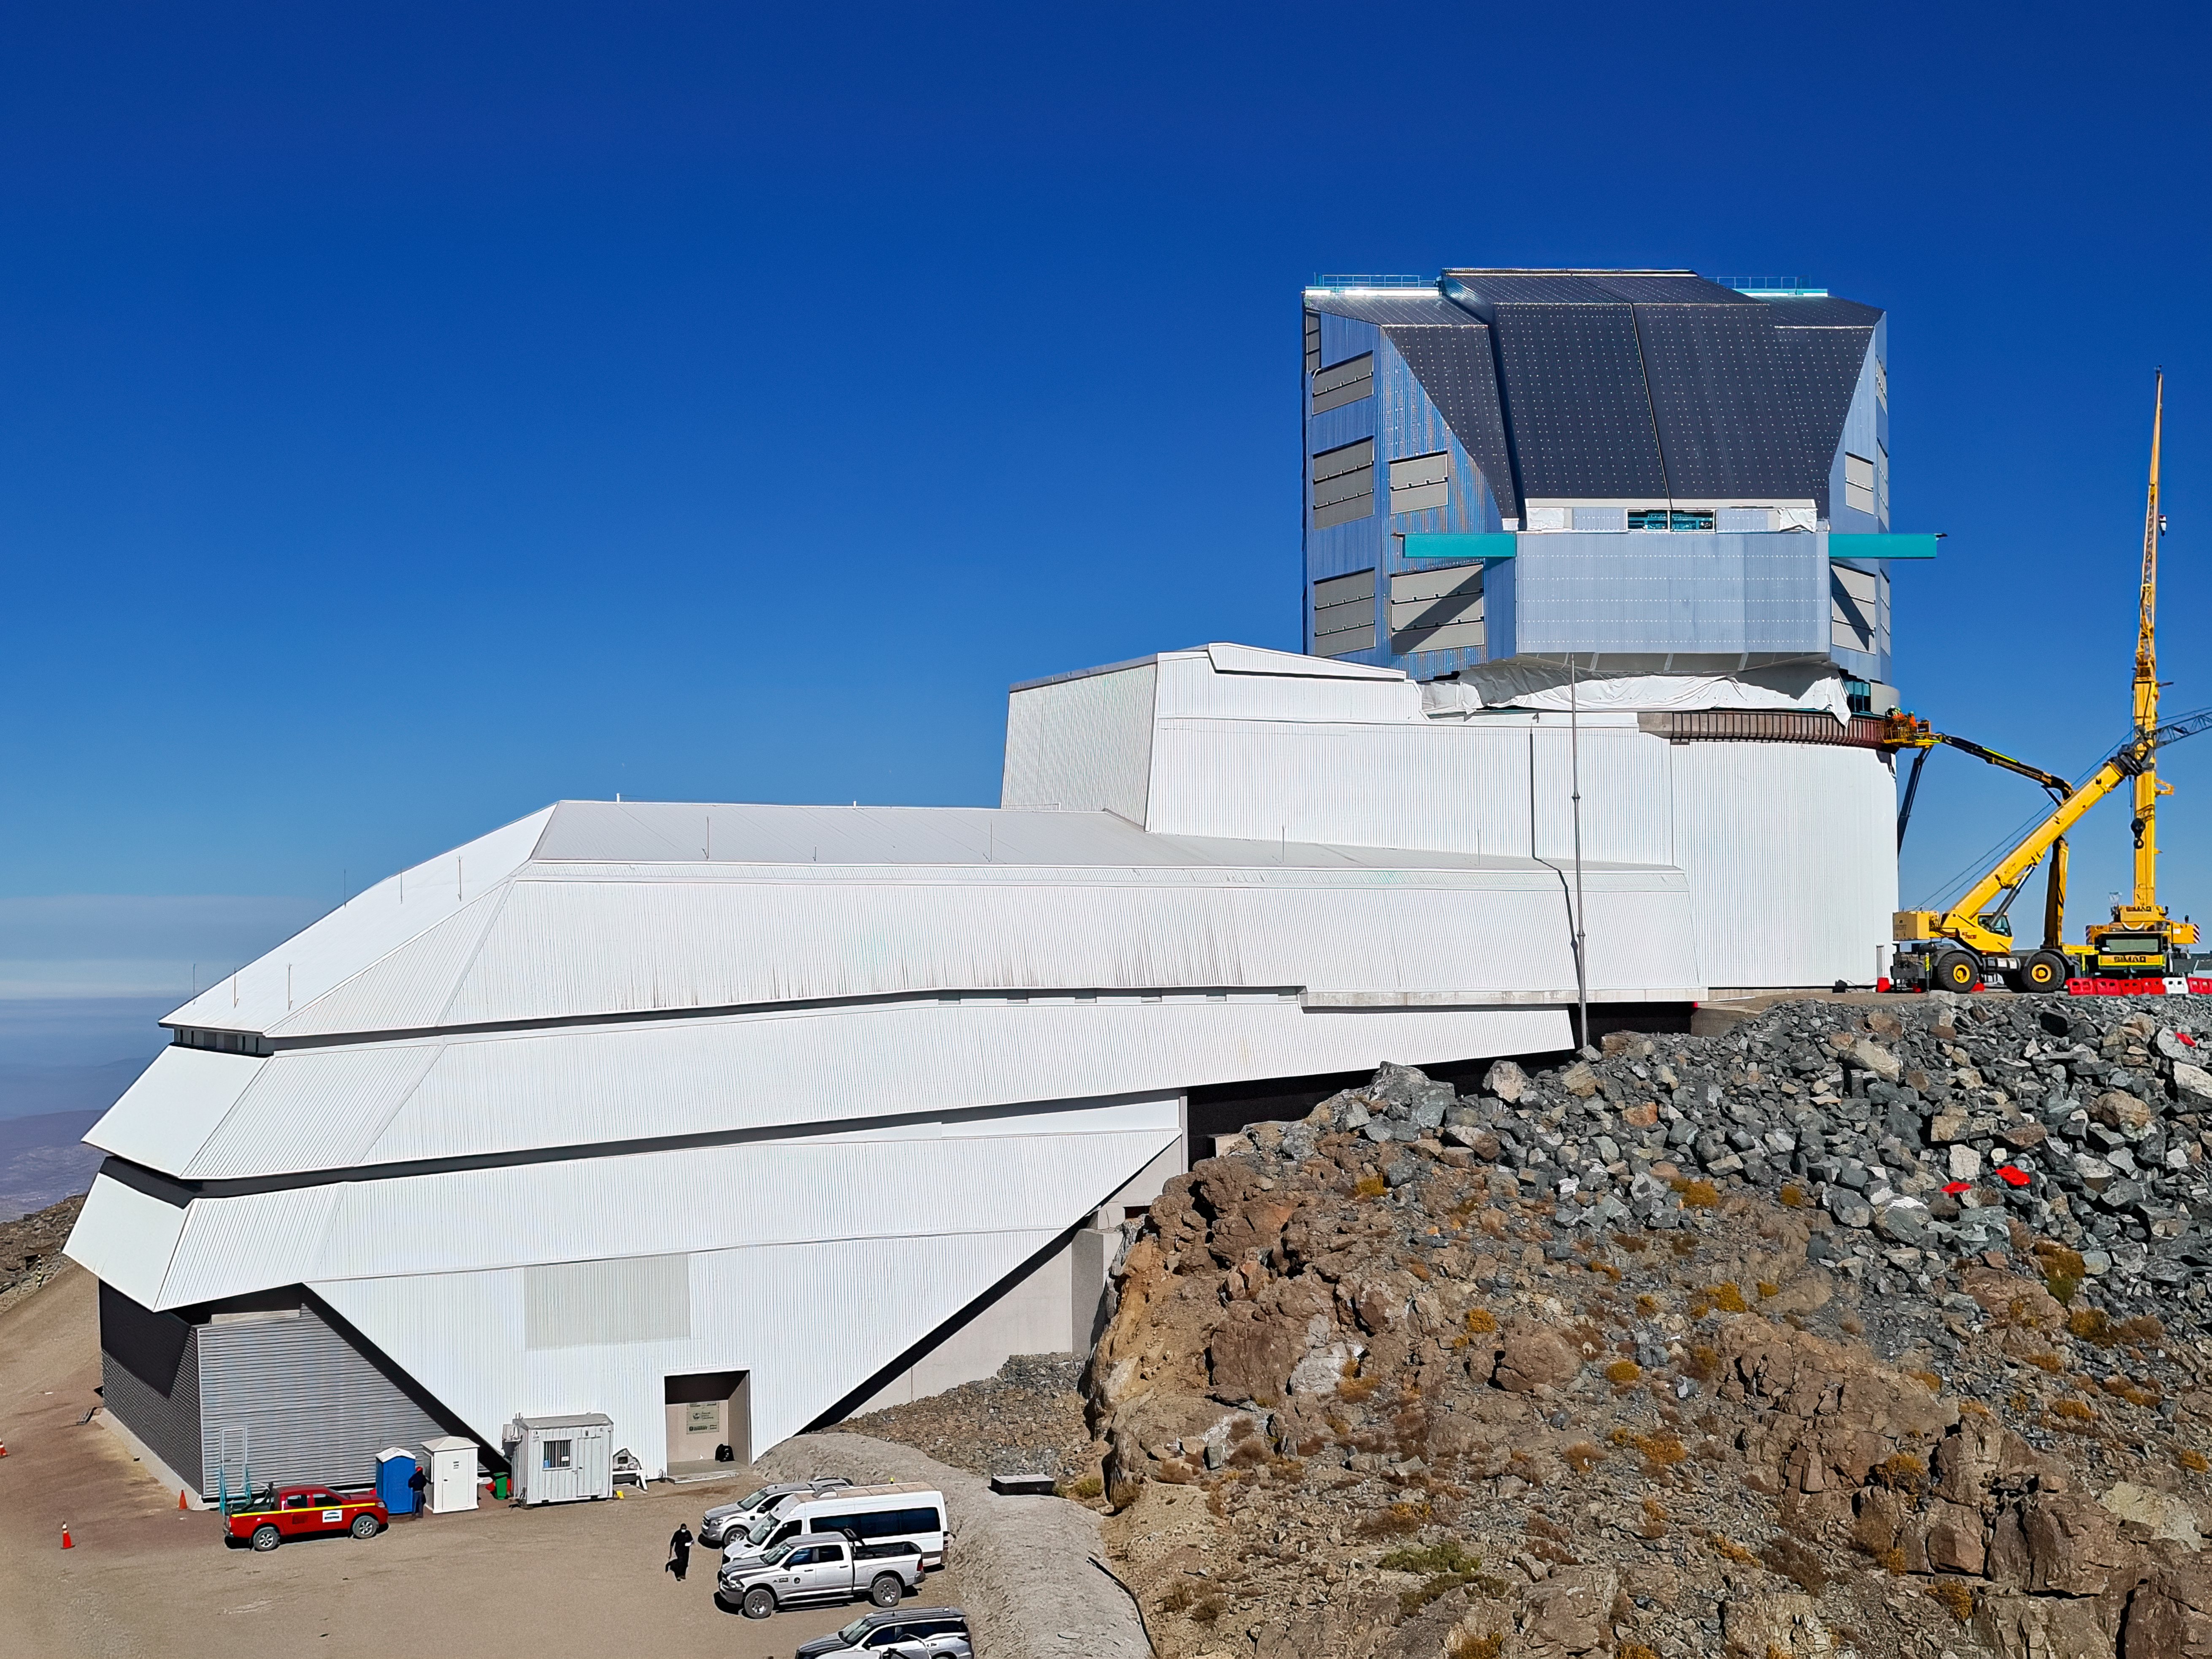

Vera C. Rubin Observatory, March 2022

An image showing the Vera C. Rubin Observatory in March 2022

Credit: Rubin Obs/NSF/AURA